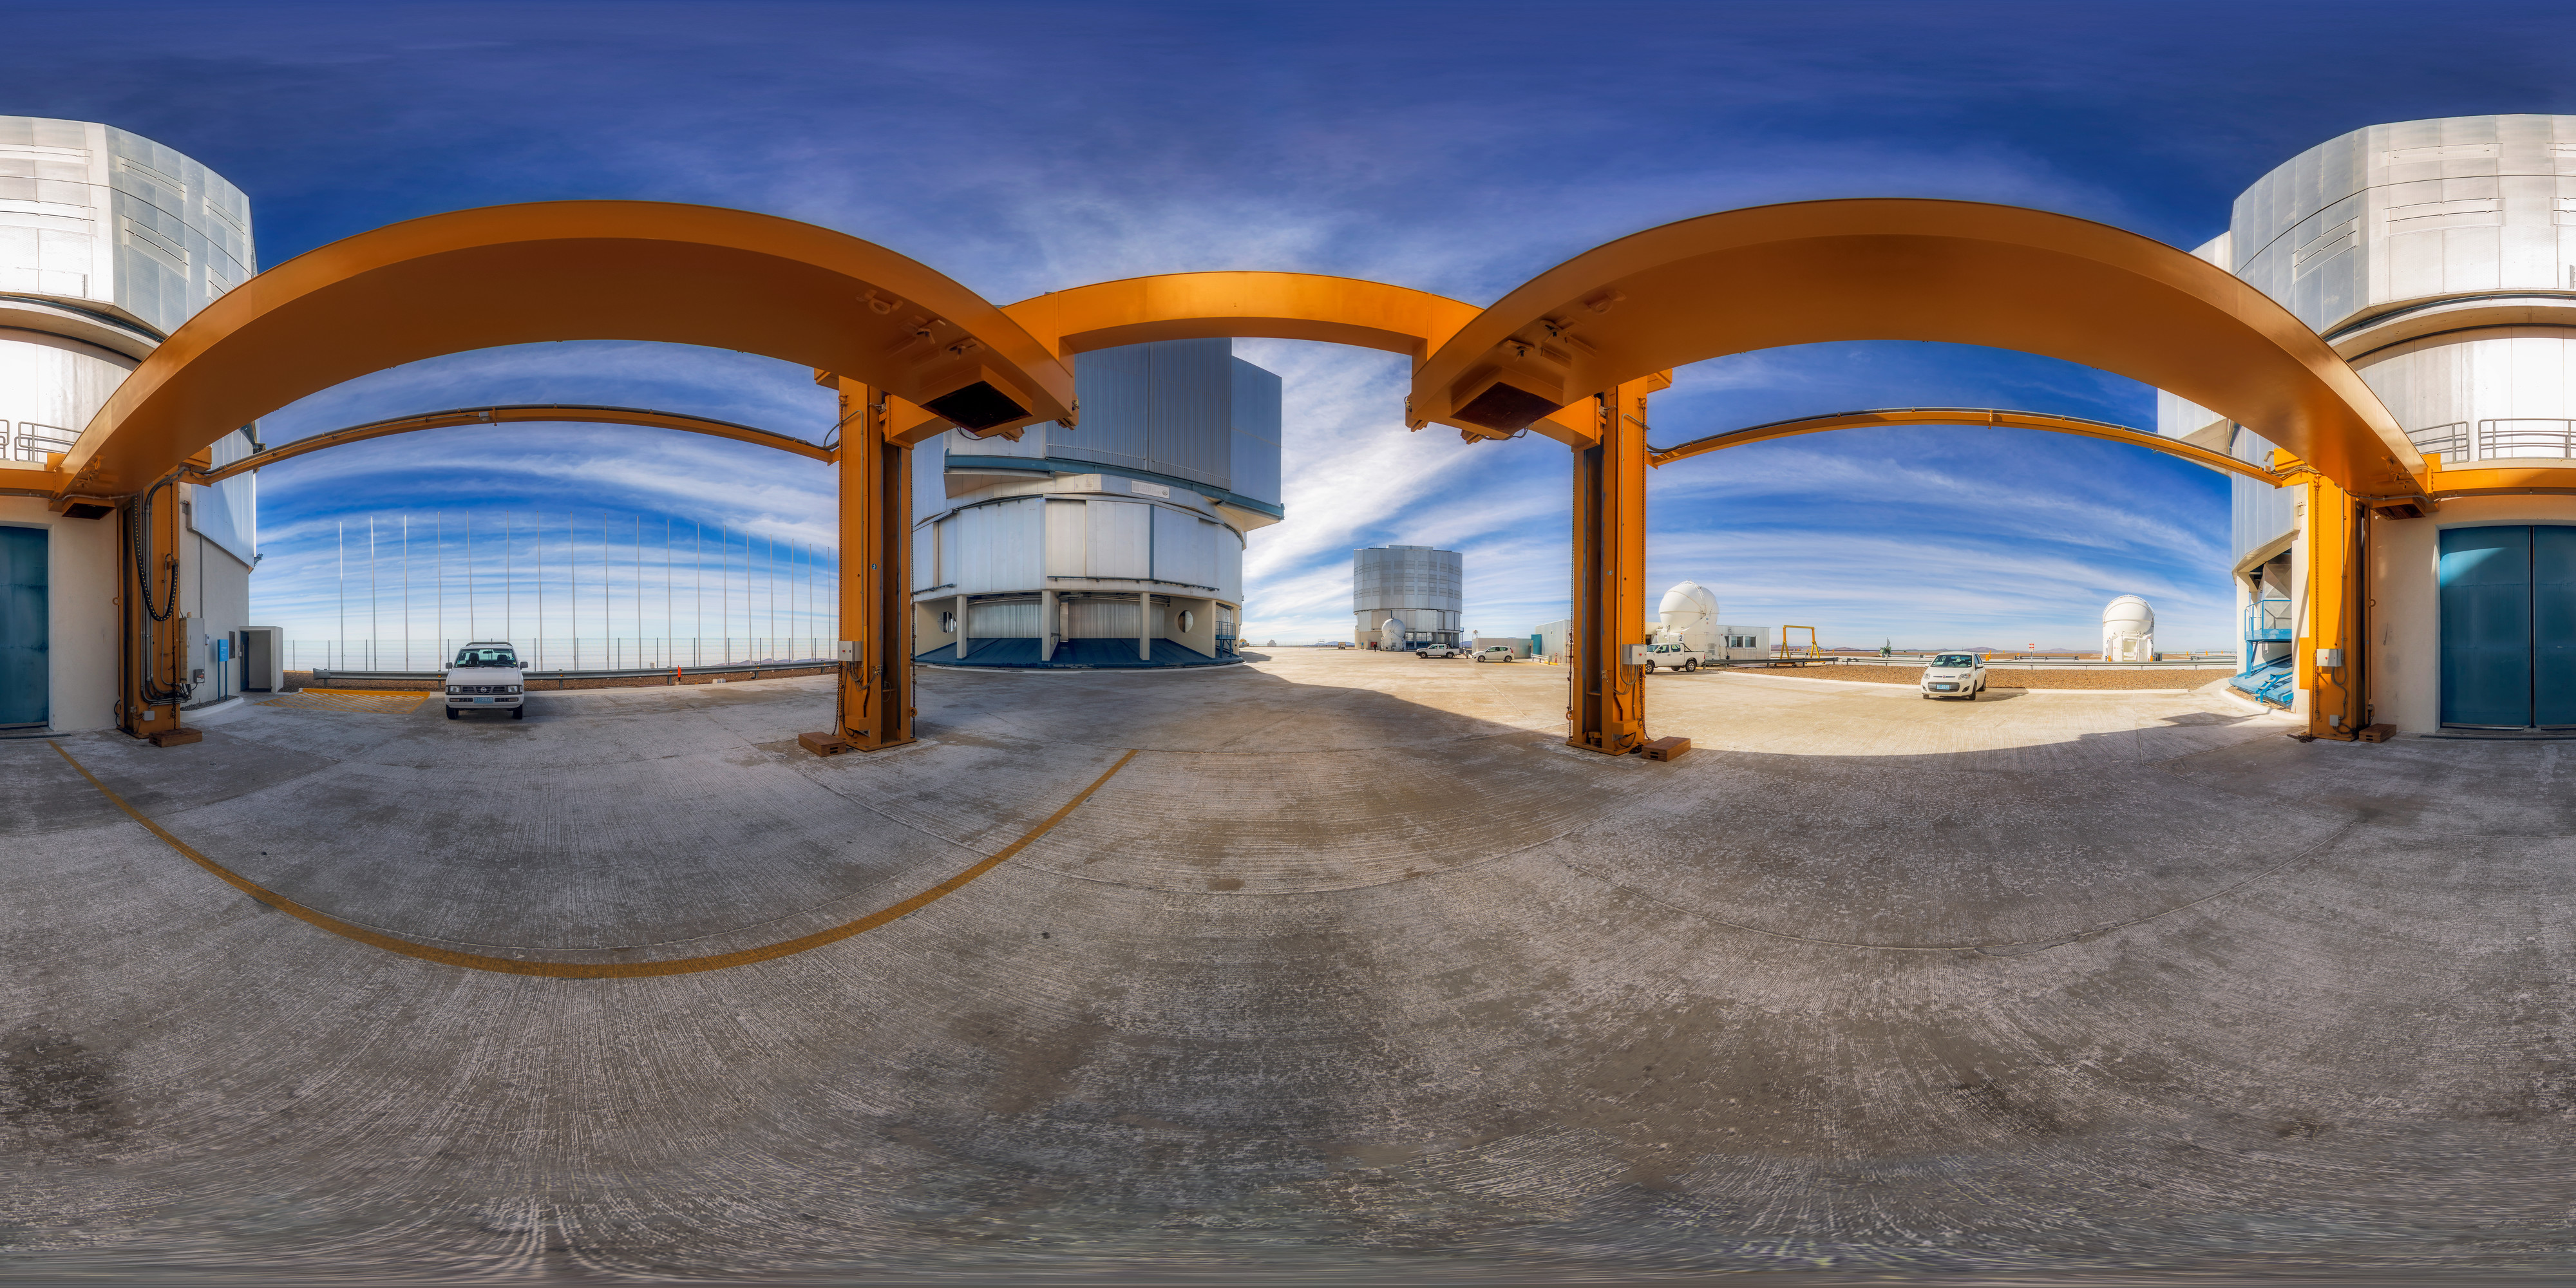

At the foot of a giant

A 360º panorama taken at the entrance to one of the Unit Telescopes of the Very Large Telescope (VLT). In this image the reason for the name 'very large' is apparent, as even cars are dwarfed by the enclosures surrounding each of the Unit Telescopes.

Credit: M. Cabral/ESO